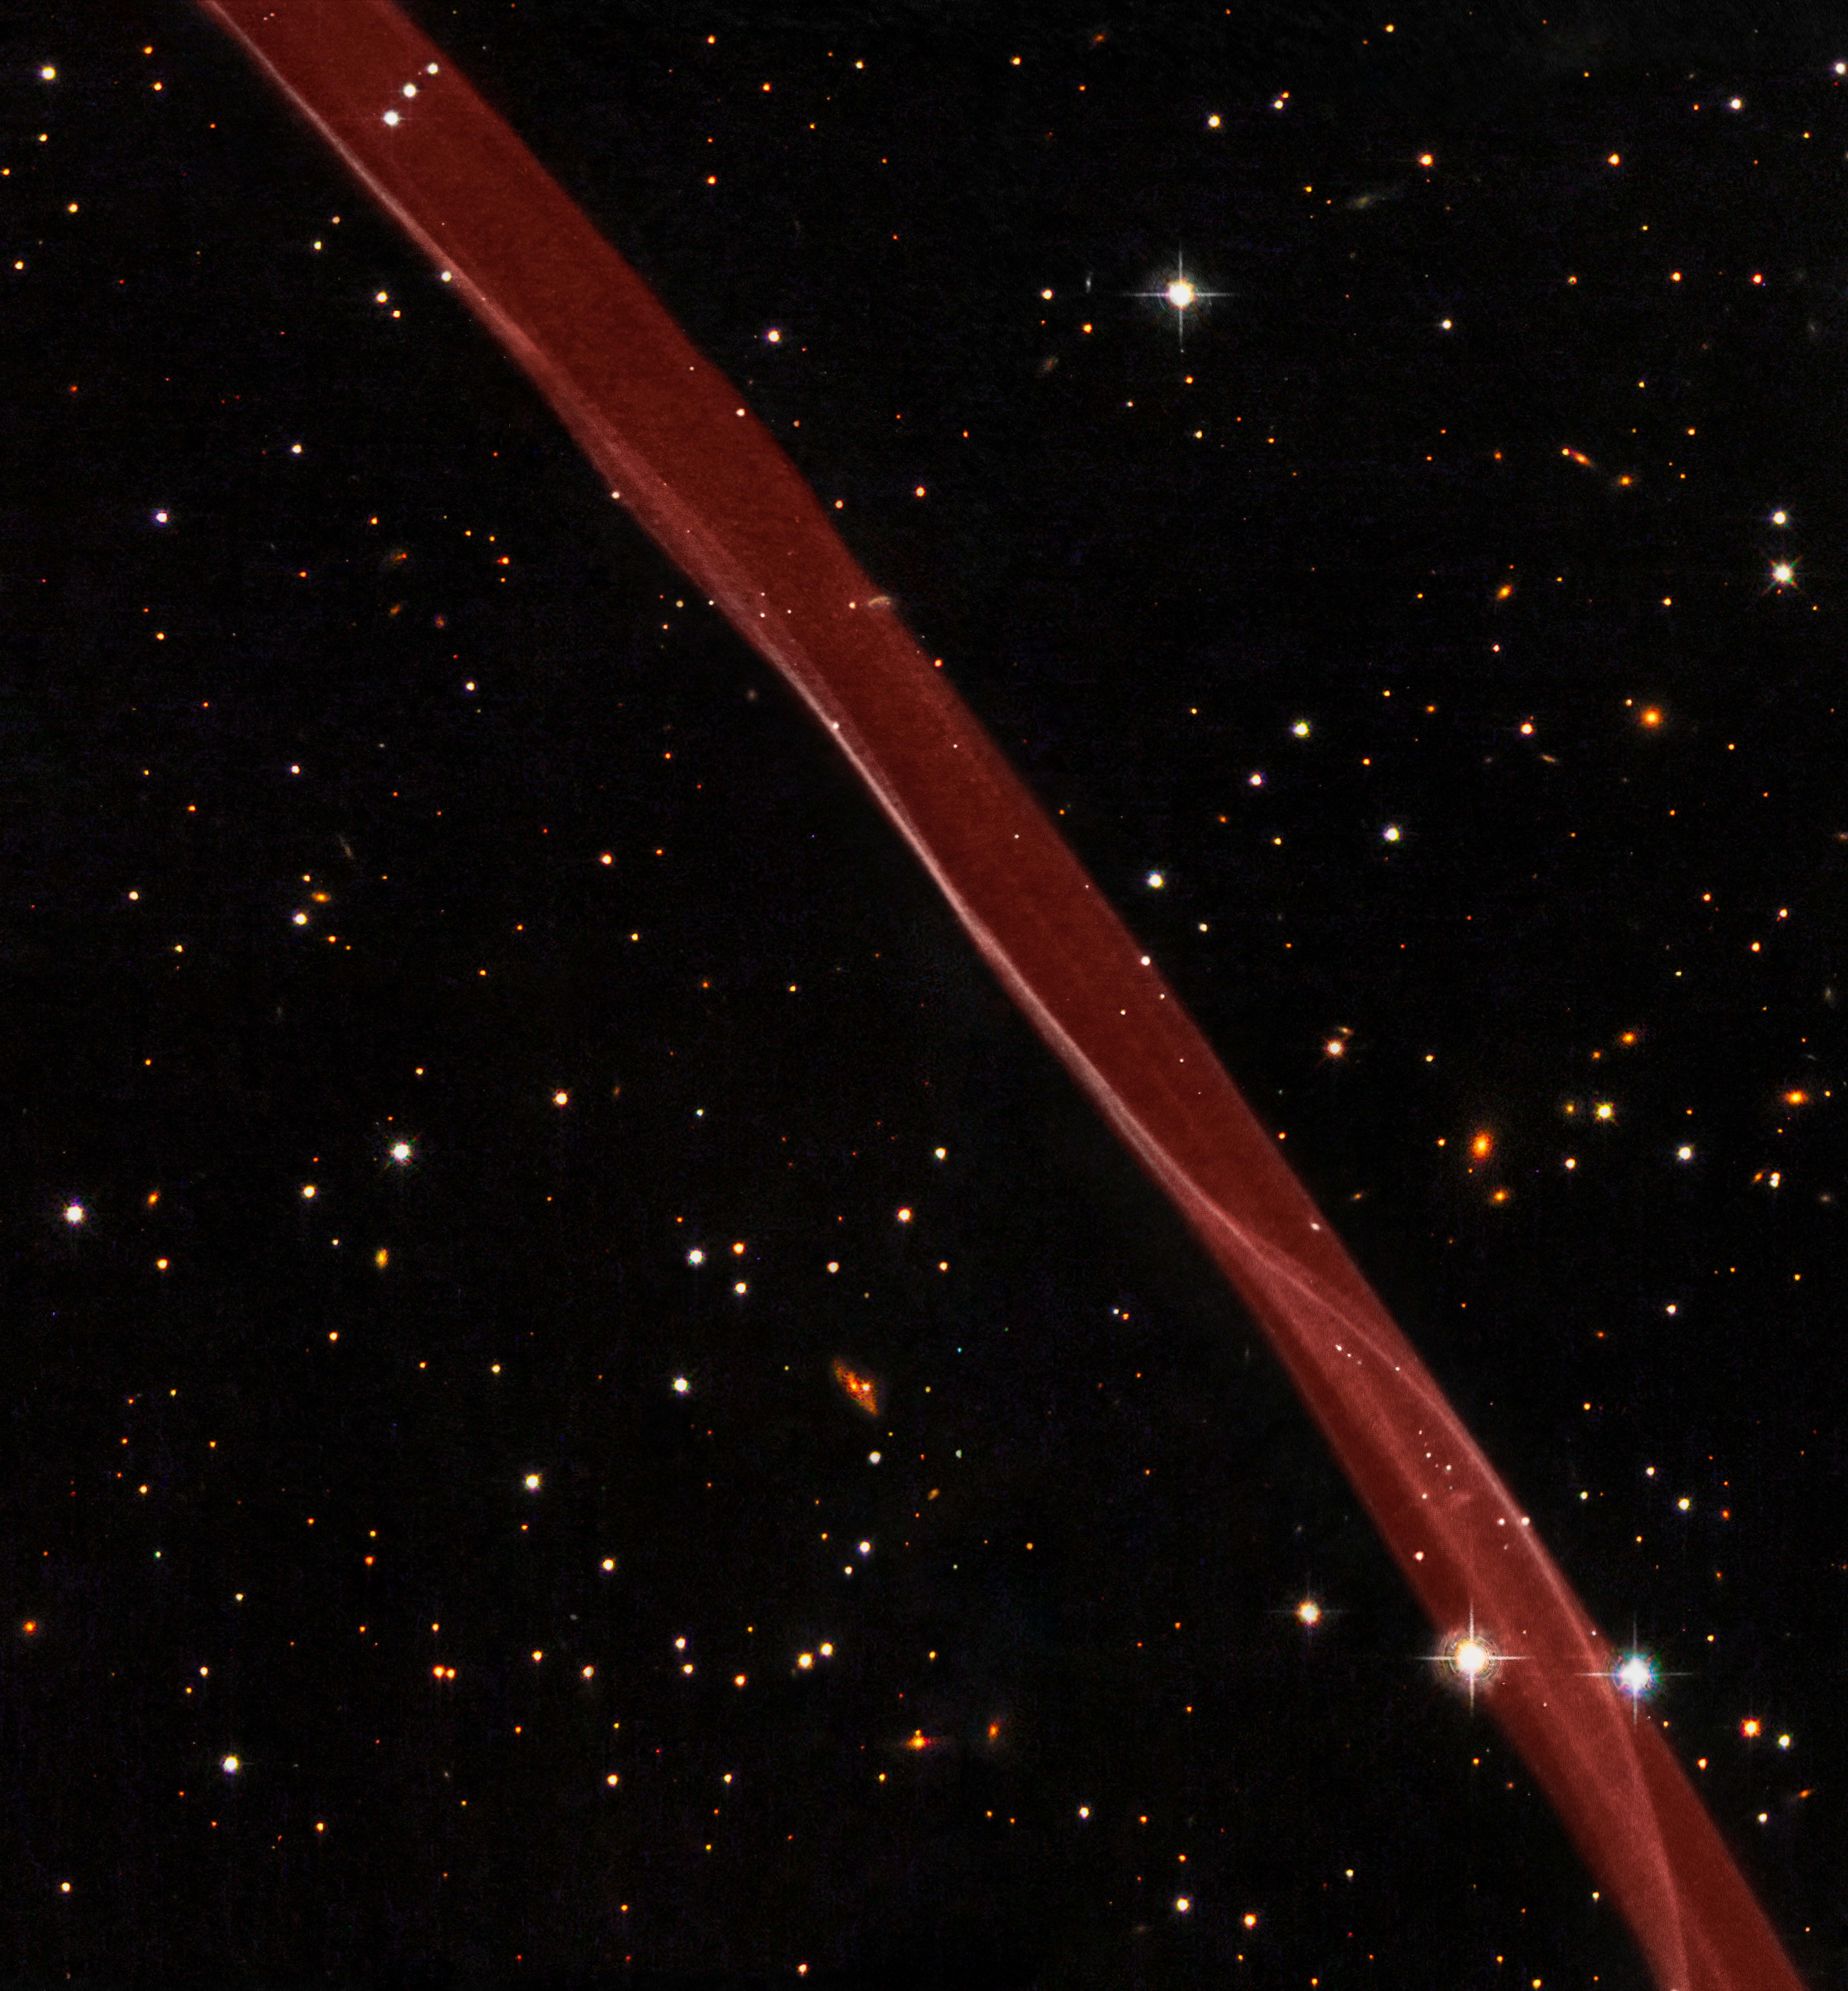

Part of the supernova remnant SN 1006 seen with the NASA/ESA Hubble Space Telescope

This image is a composite of hydrogen-light observations taken with Hubble's Advanced Camera for Surveys in February 2006 and Wide Field Planetary Camera 2 observations in blue, yellow-green, and near-infrared light taken in April 2008. The supernova remnant, visible only in the hydrogen-light filter was assigned a red hue in this colour image.

Credit: NASA, ESA, and the Hubble Heritage Team (STScI/AURA). Acknowledgment: W. Blair (Johns Hopkins University)